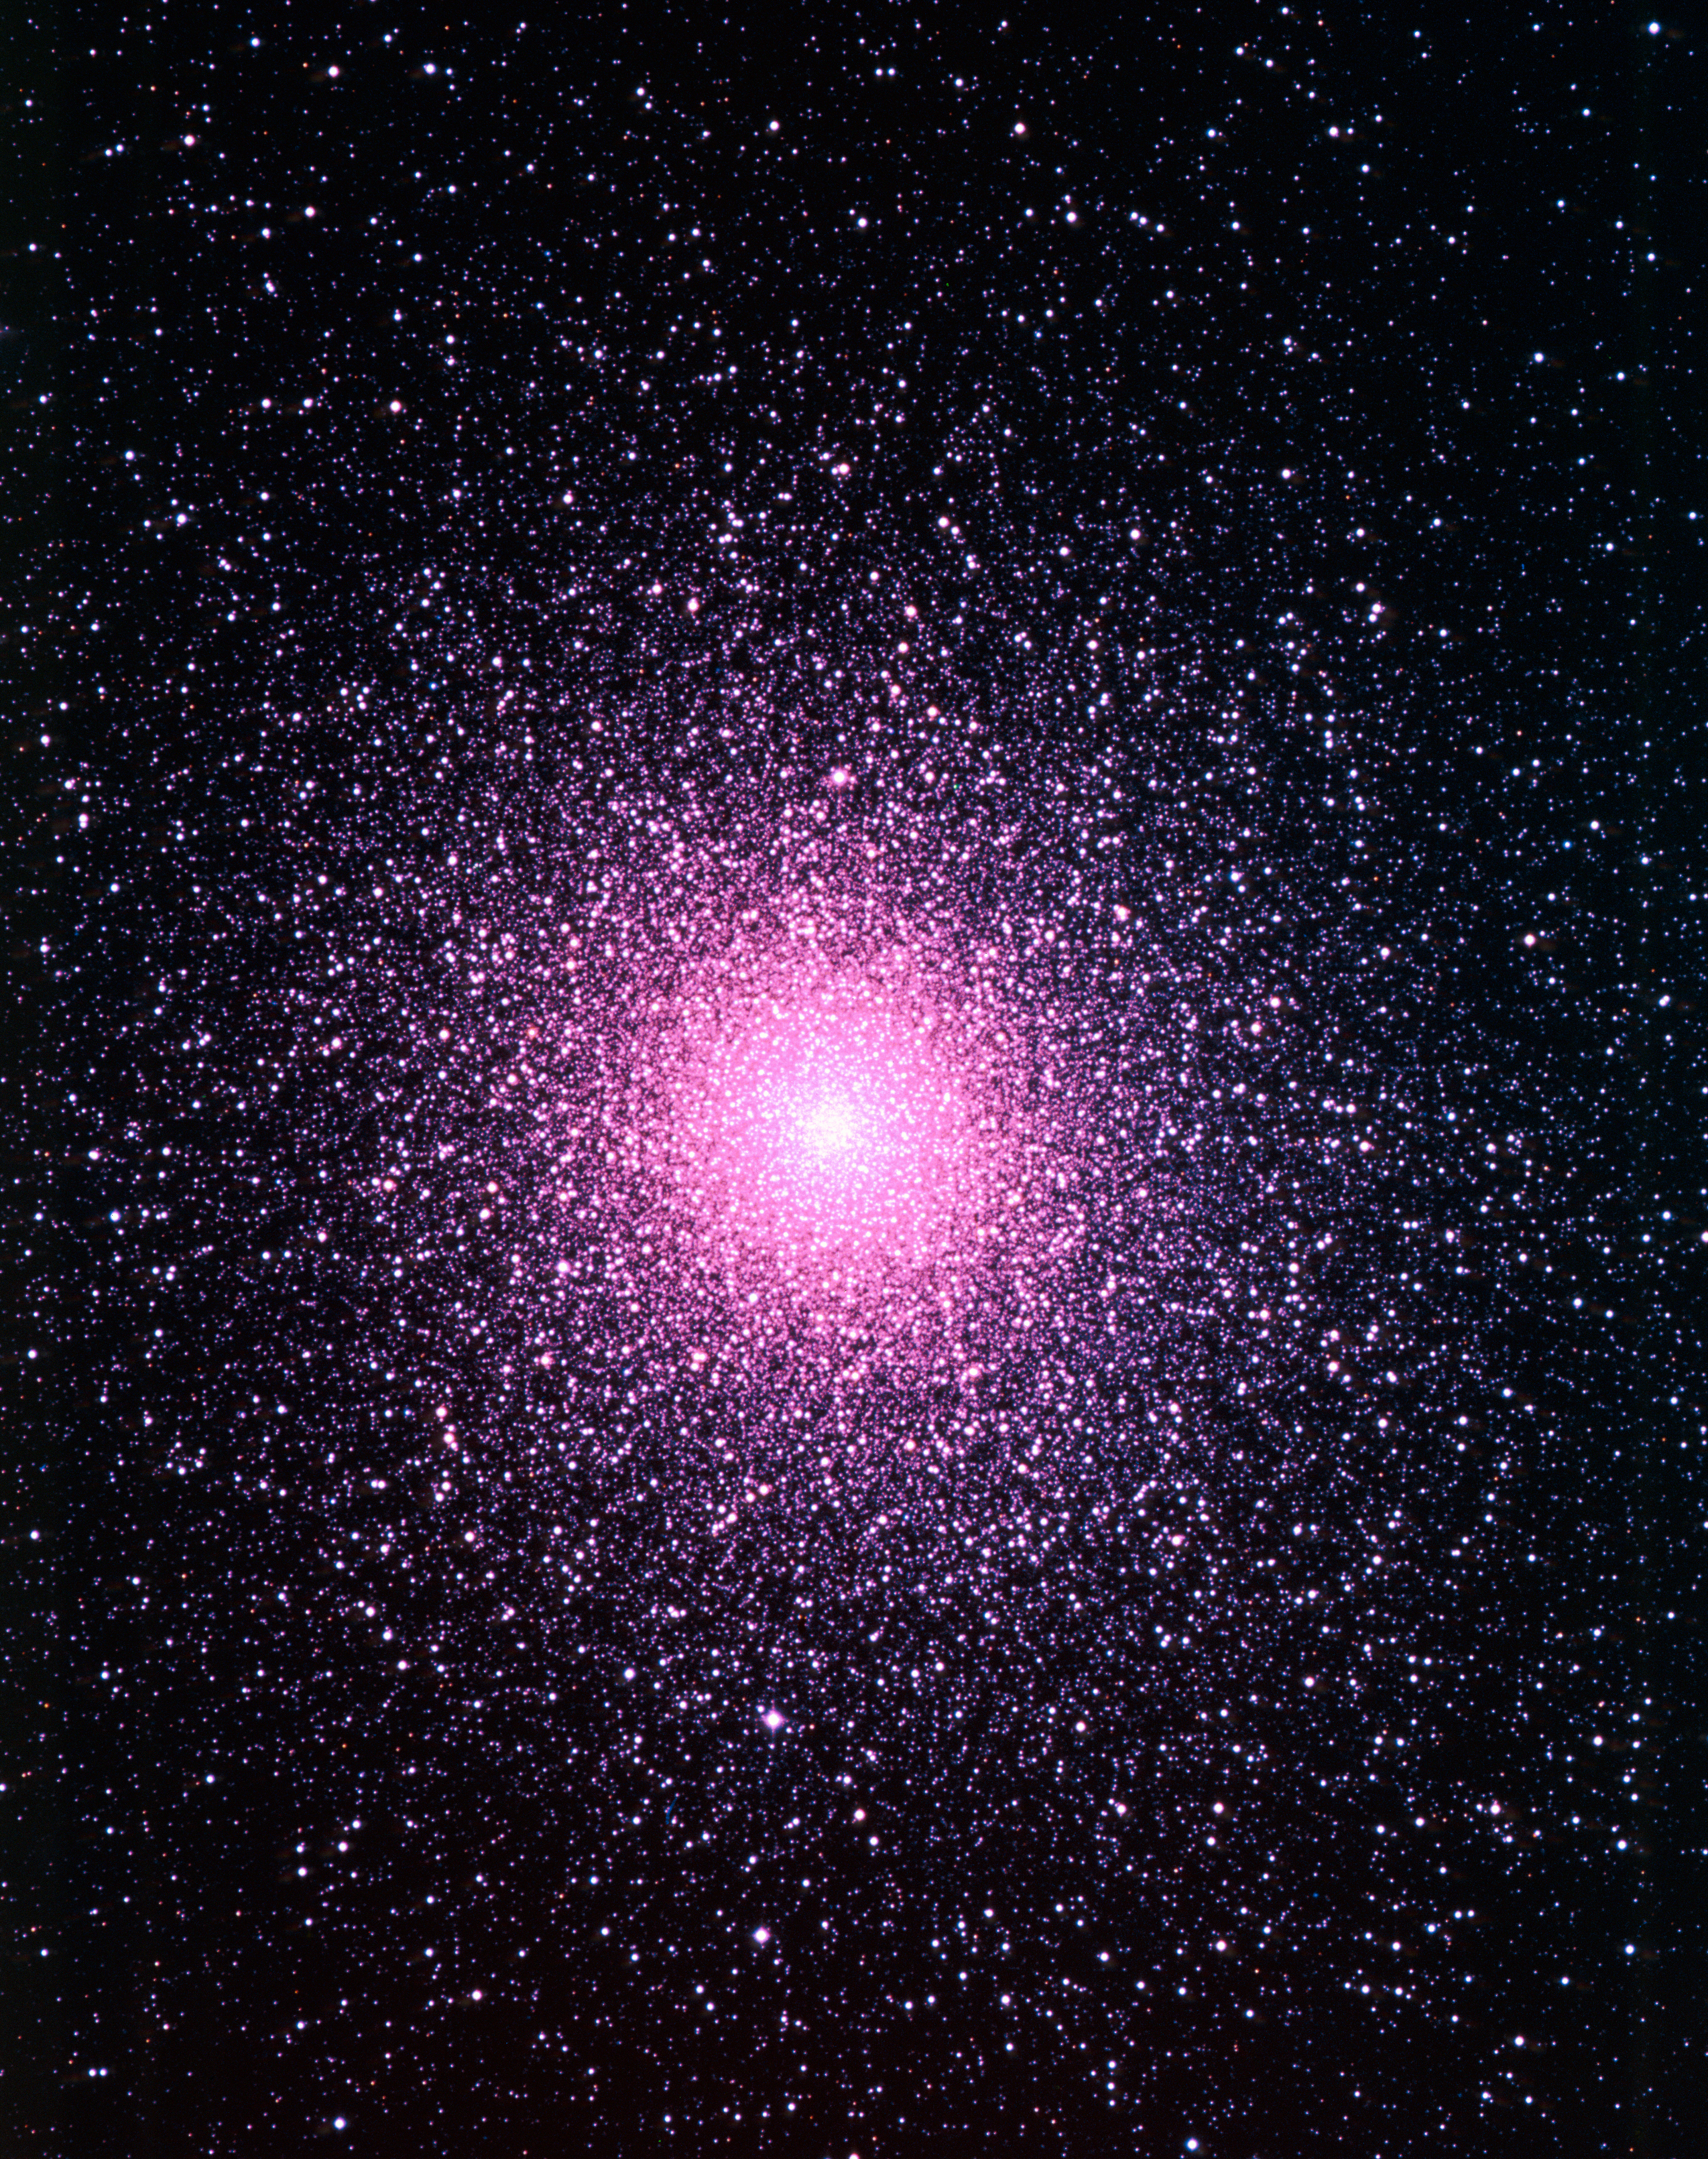

The globular cluster NGC 104

A colour-corrected image of the the second largest and second brightest globular cluster, or tight grouping of stars, seen in Earth's night sky. Called NGC 104 or 47 Tucanae, the light for this image was gathered in 1986 by ESO's 1-m Schmidt Telescope at the La Silla observatory in Chile. The telescope is now decommissioned.

Credit: ESO